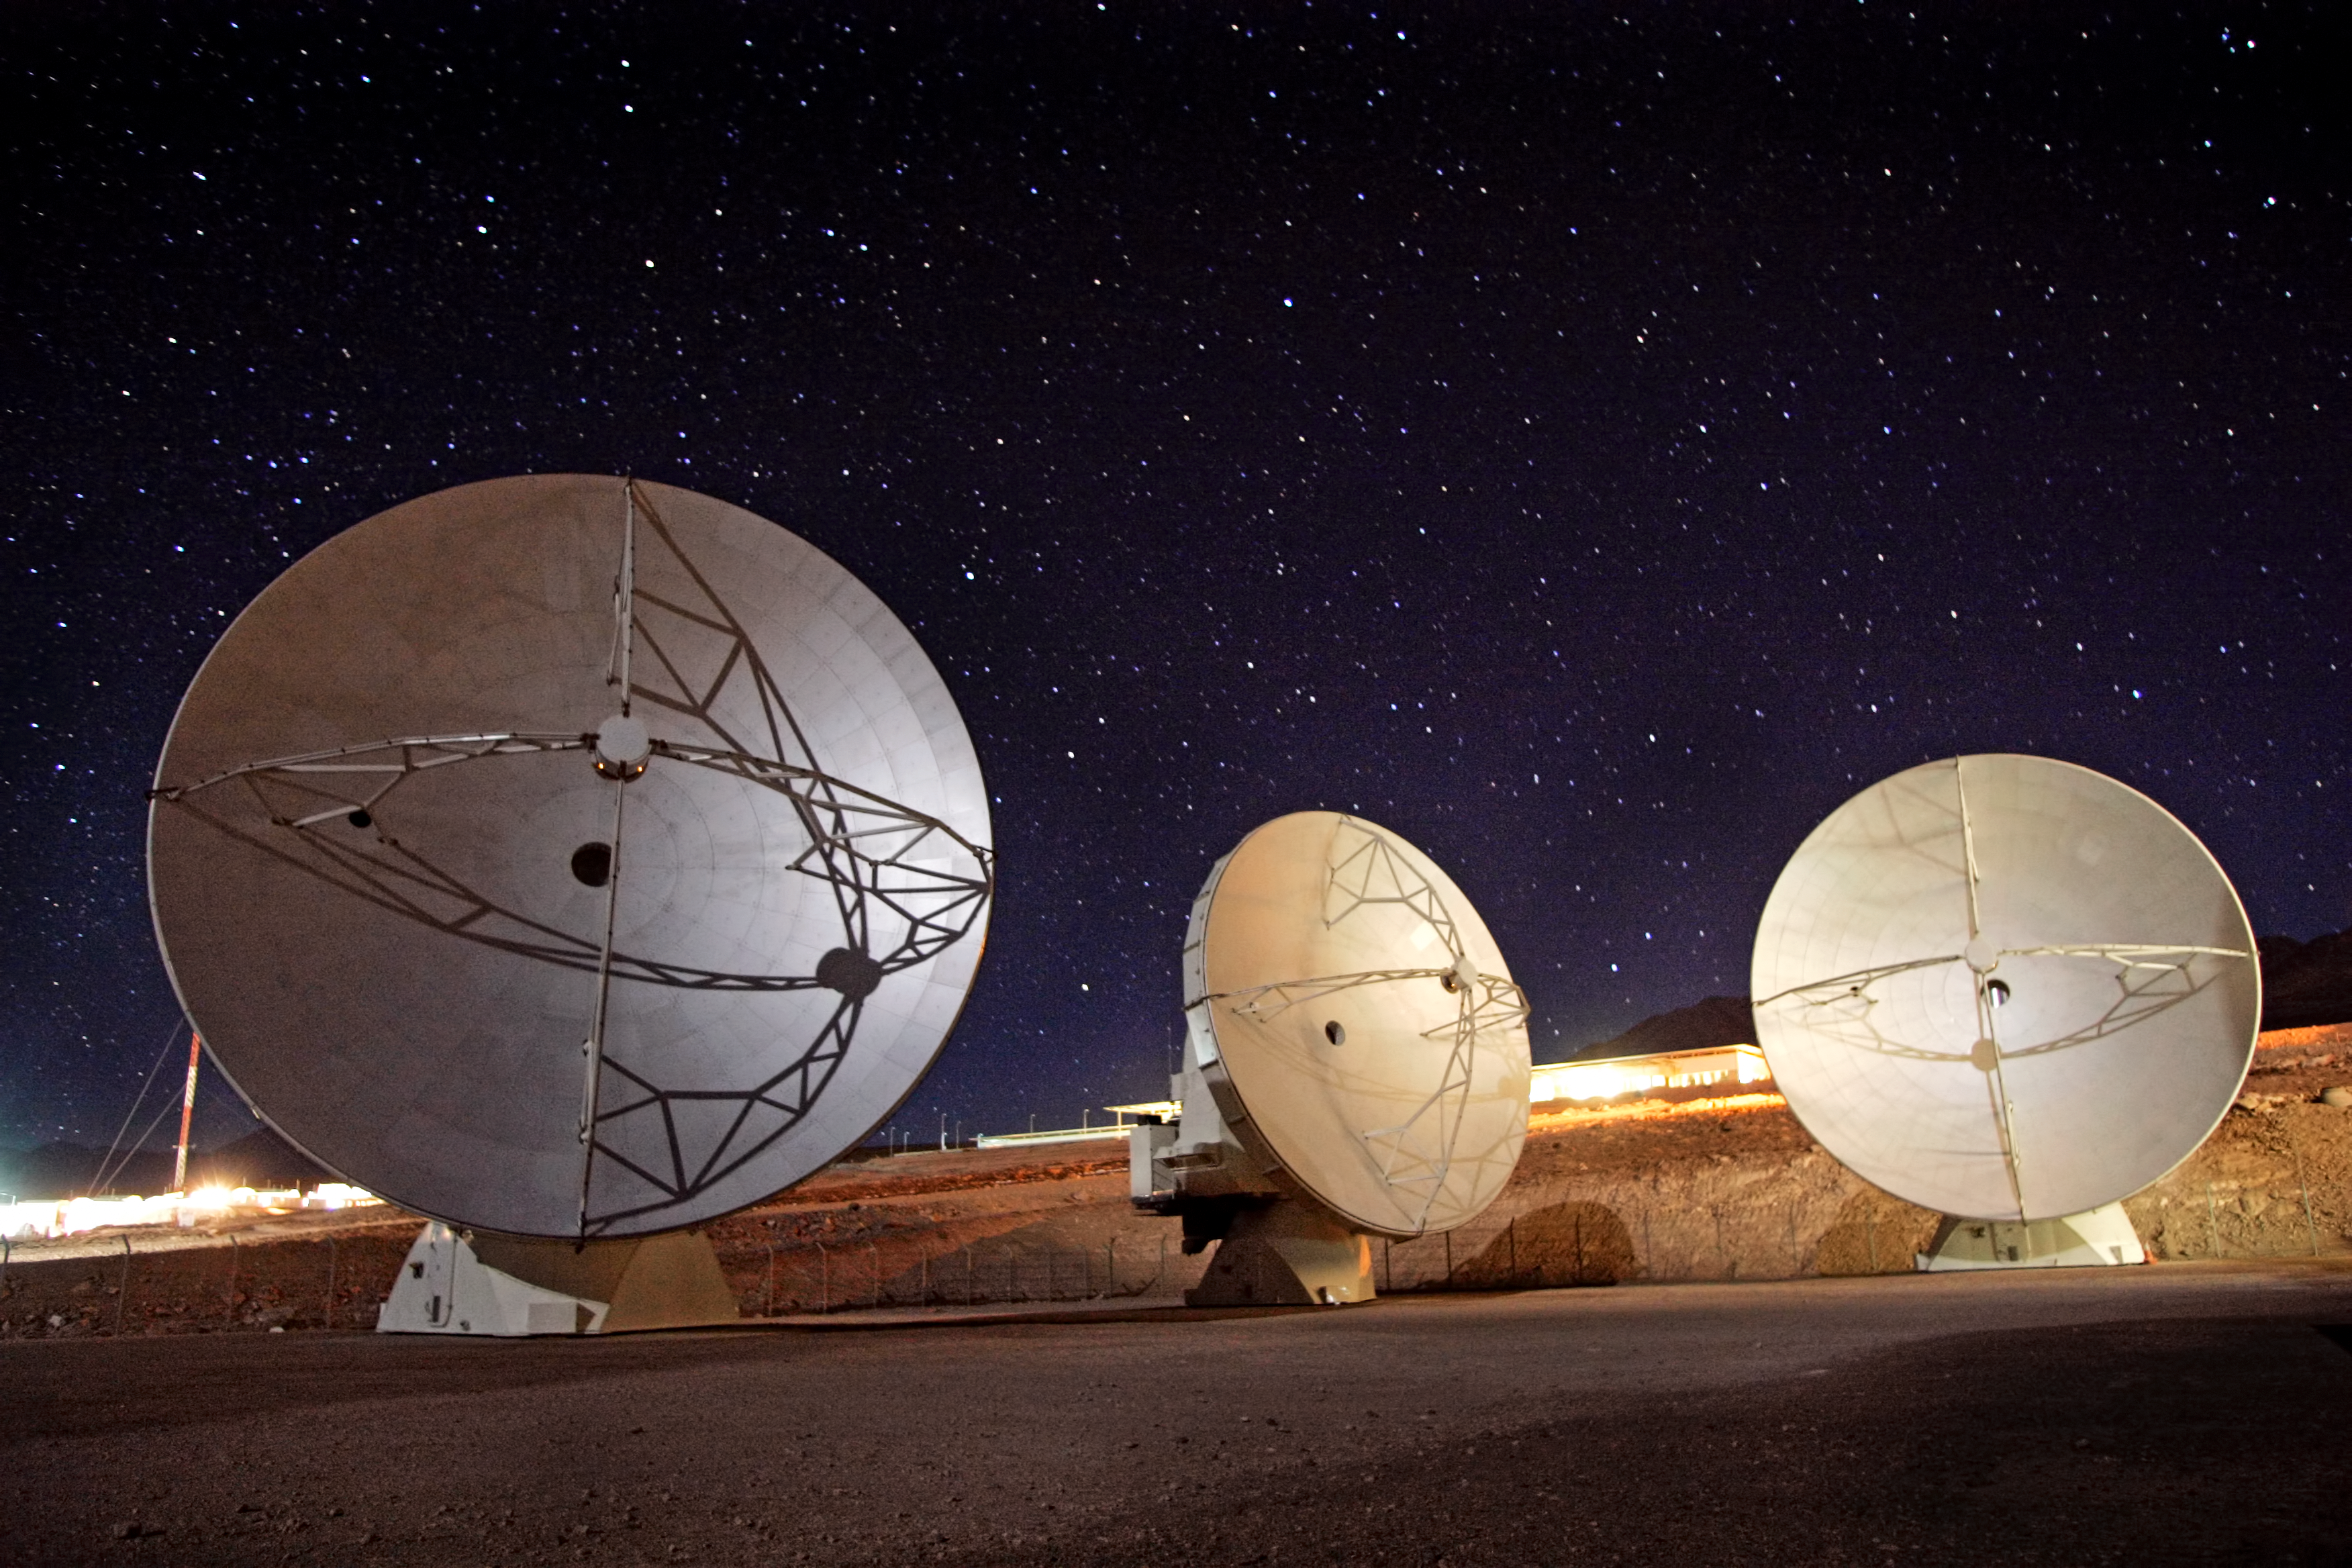

ALMA antennas at night

The ALMA project is an international collaboration between Europe, East Asia and North America in cooperation with the Republic of Chile.

Credit: AUI/NRAO, Carlos Padilla